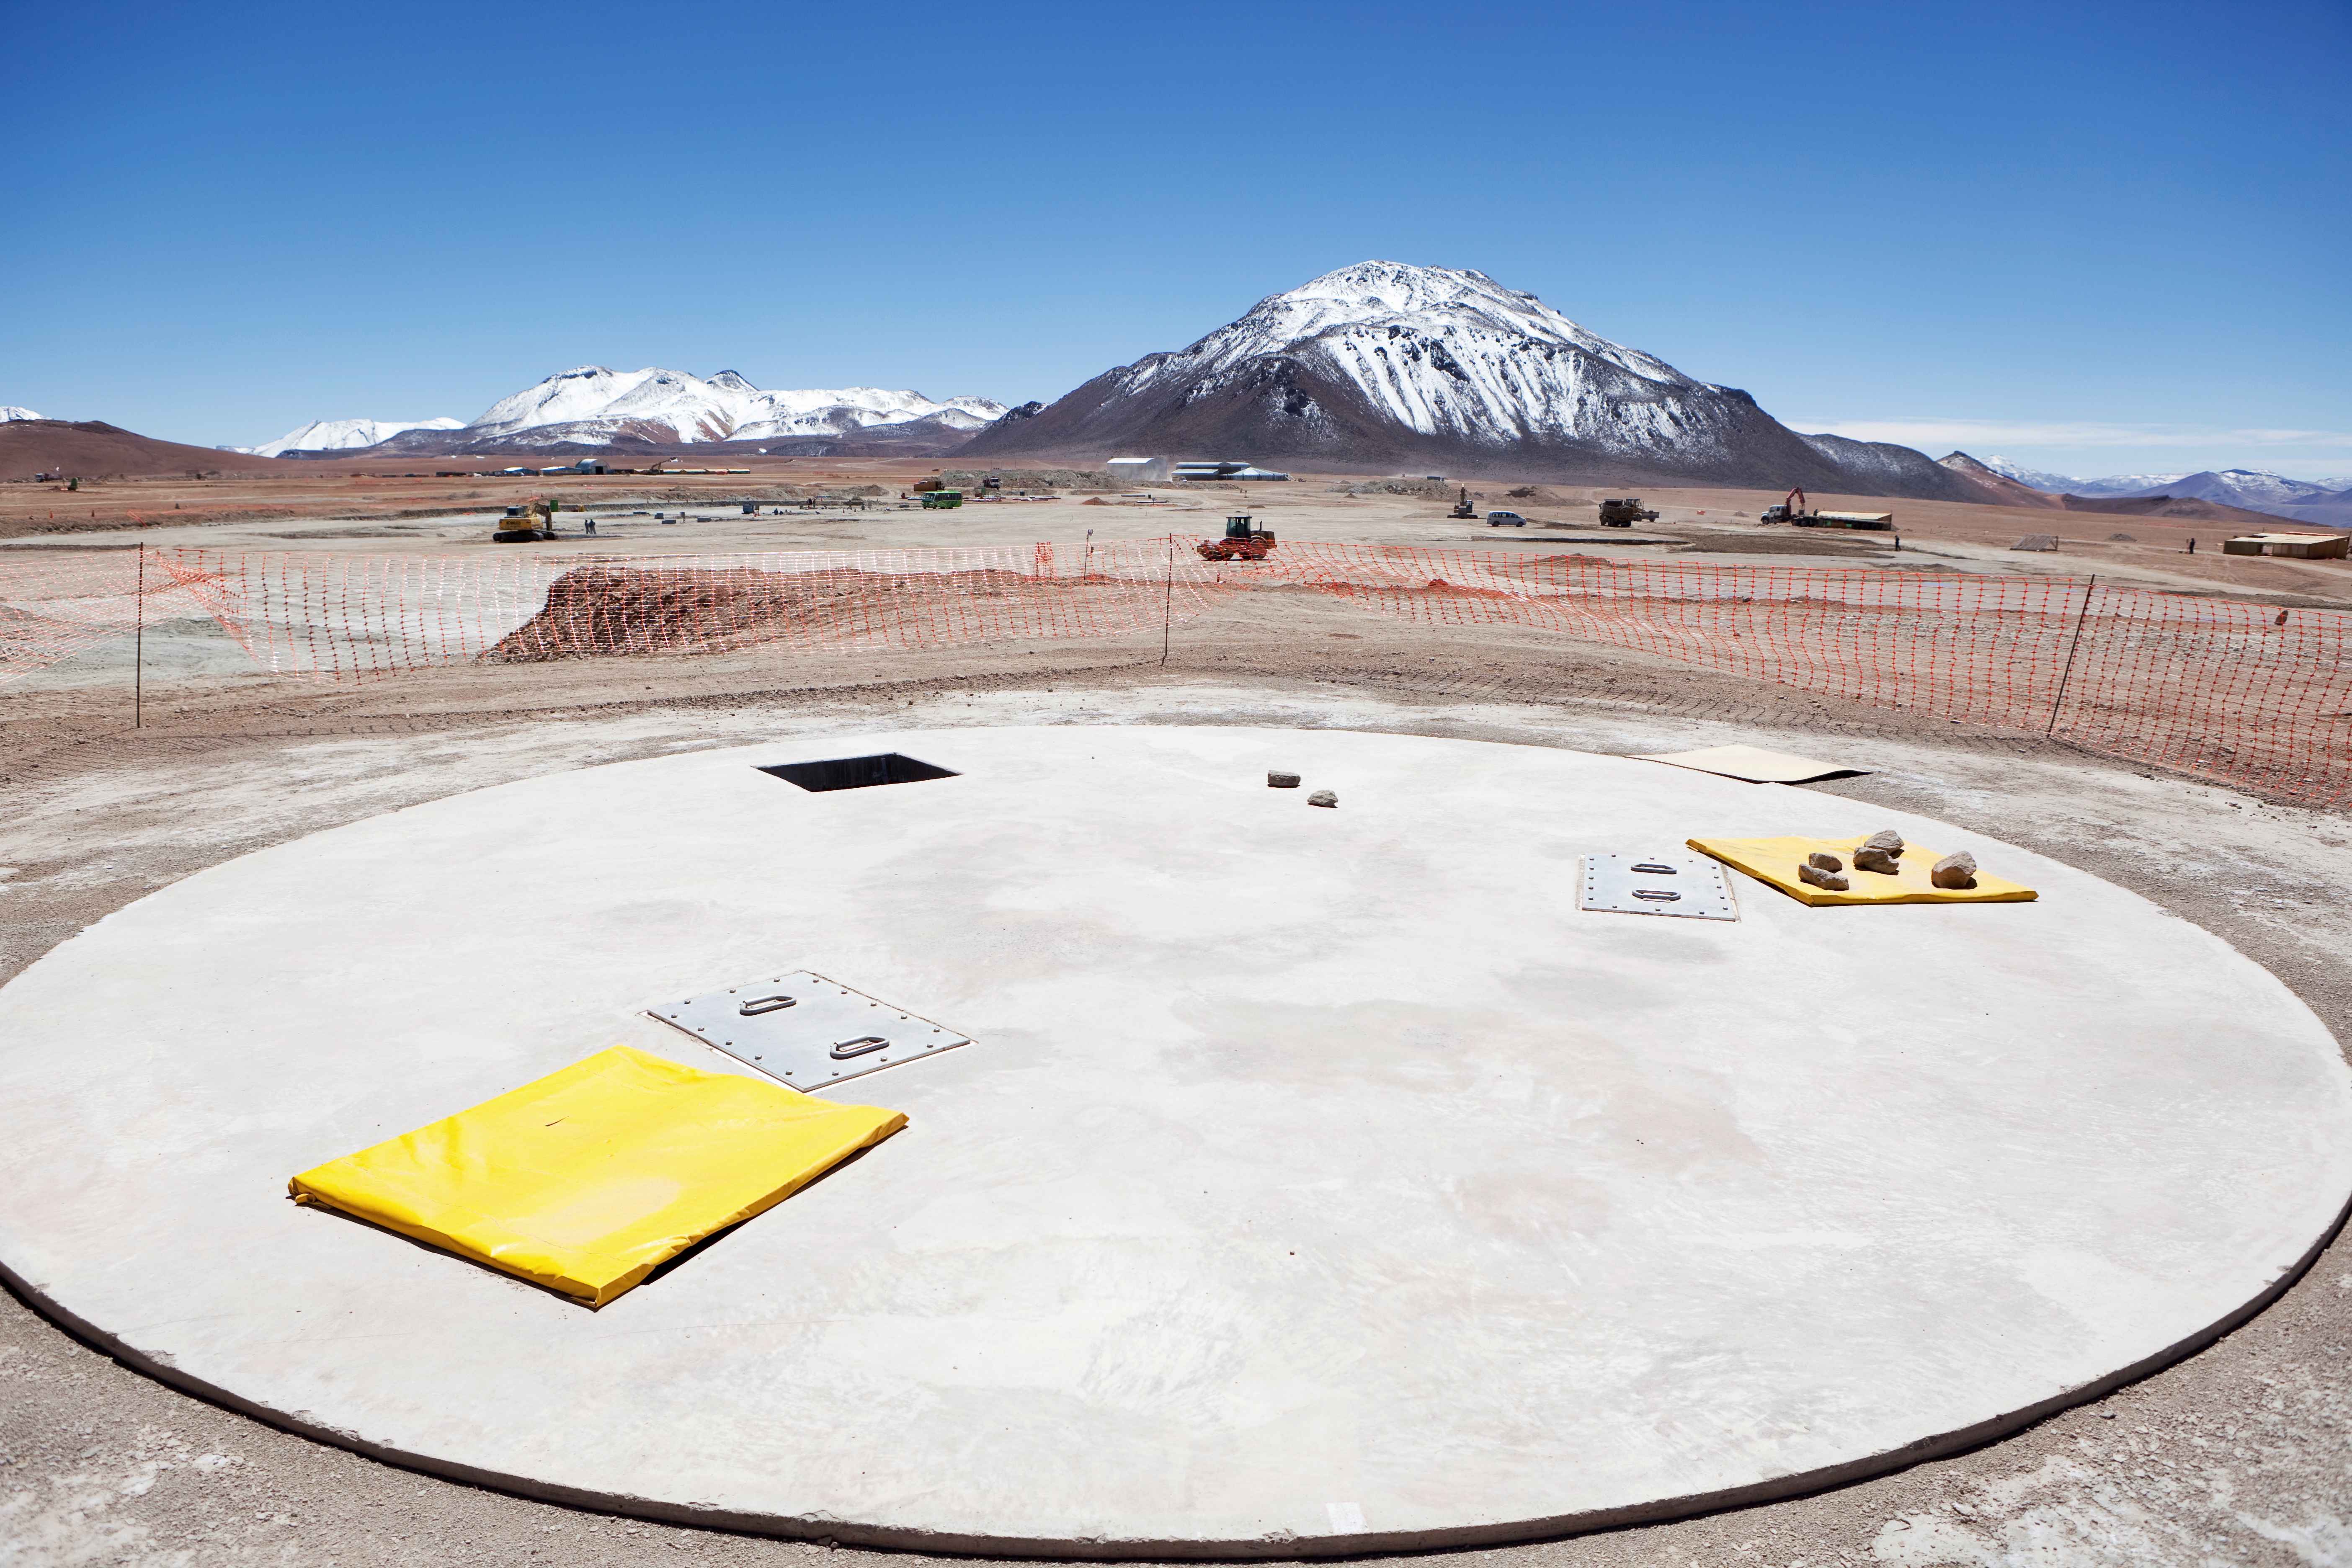

An ALMA pad

An ALMA pad, where antennas are “plugged”.

Credit: ALMA (ESO/NAOJ/NRAO)